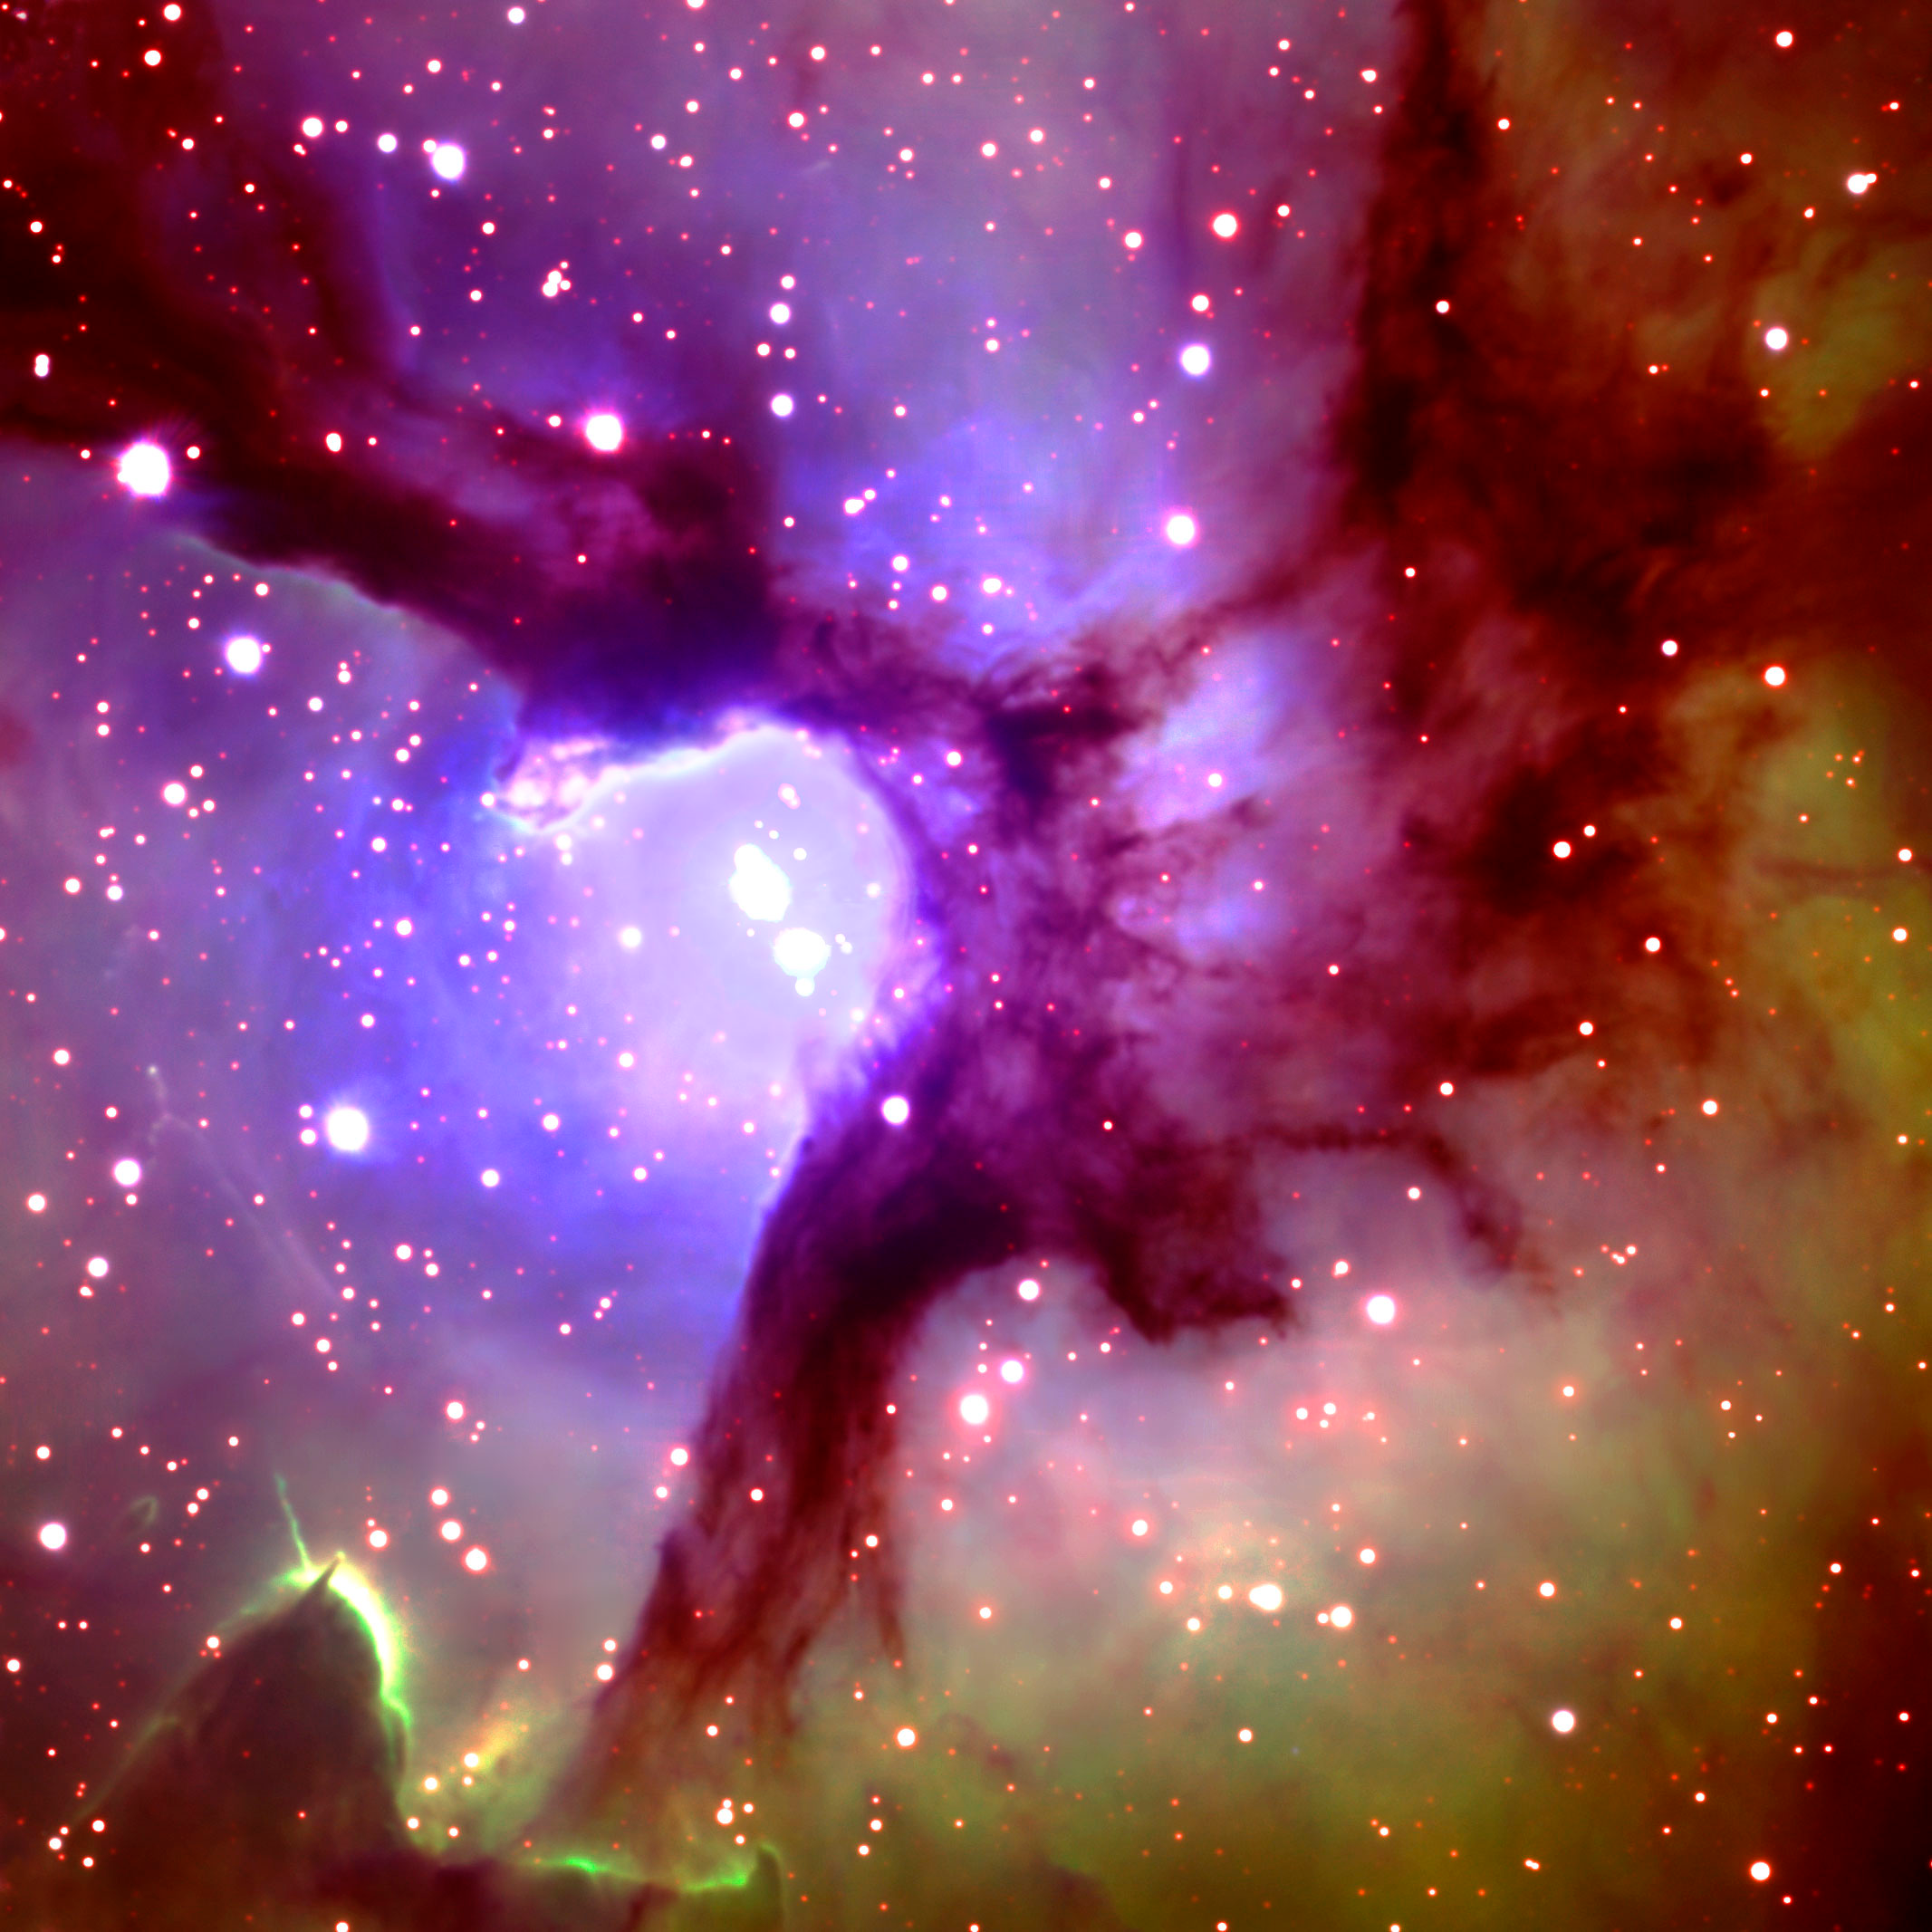

Trifid Nebula

mage of the central region of the Trifid Nebula (M20 in the Messier Catalogue) taken by the Gemini North 8-meter Telescope on Mauna Kea on the Big Island of Hawaii, June 5, 2002. Located in the constellation of Sagittarius, the beautiful nebula is a much-photographed, dynamic cloud of gas and dust where stars are being born. One of the massive stars at the nebula's center was born approximately 100,000 years ago. The nebula's distance from the Solar System remains in dispute, but it is generally agreed to be somewhere between 2,200 to 9,000 light years away.

Credit: Gemini Observatory / GMOS Image